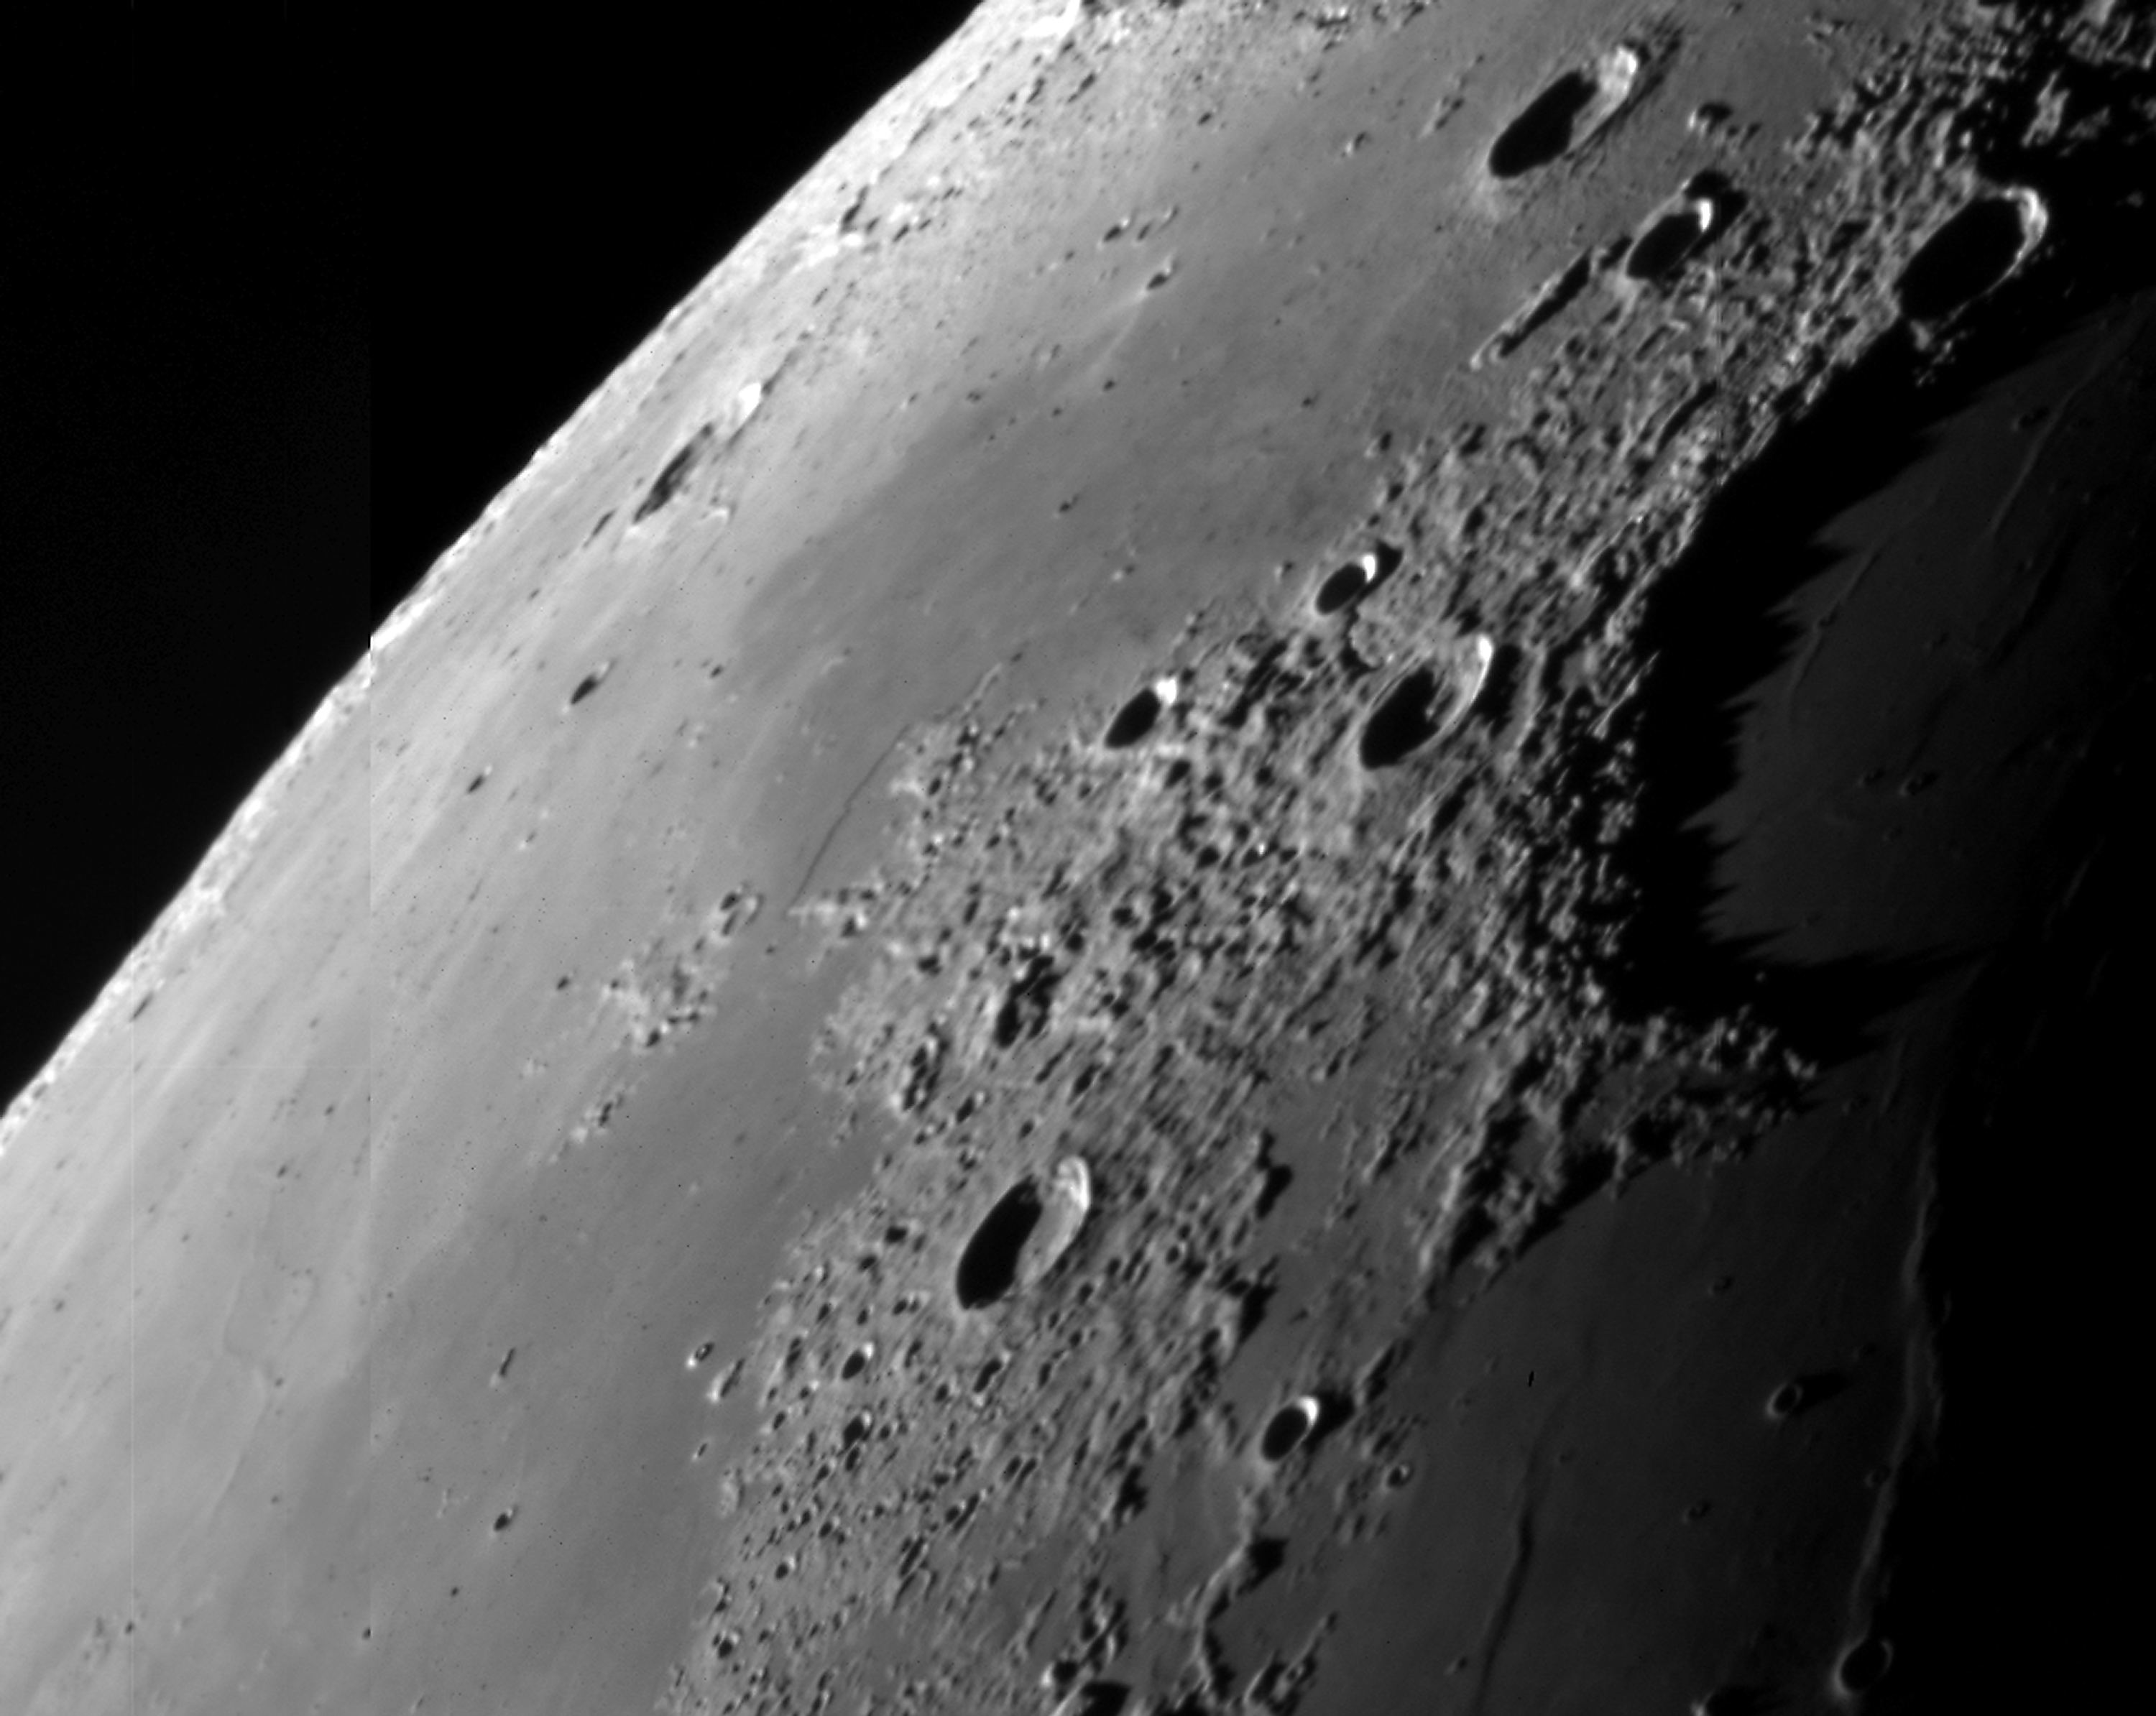

East of Sinus Iridum

A series of short exposures through a near-infrared filtre was obtained of the waning Moon at sunrise on January 12 (at about 10 hrs UT), i.e. about 5 days before New Moon (24.3 days "old"). It displays a view of the plains near the Moon''''s north-east rim, just eastwards of Sinus Iridum (the large crater in the shadows at the upper right), on the rim of which the crater Bianchini is located. The crater just below the centre is Mairan and the one about halfway between these two and of about the same size is Sharp. Several 0.1 sec exposures were made through a near-infrared filtre (856 nm; FWHM 14 nm) with small offsets were recombined (to cover the gaps between the individual CCD''s); otherwise, the image is raw.

Credit: ESO/D. Baade